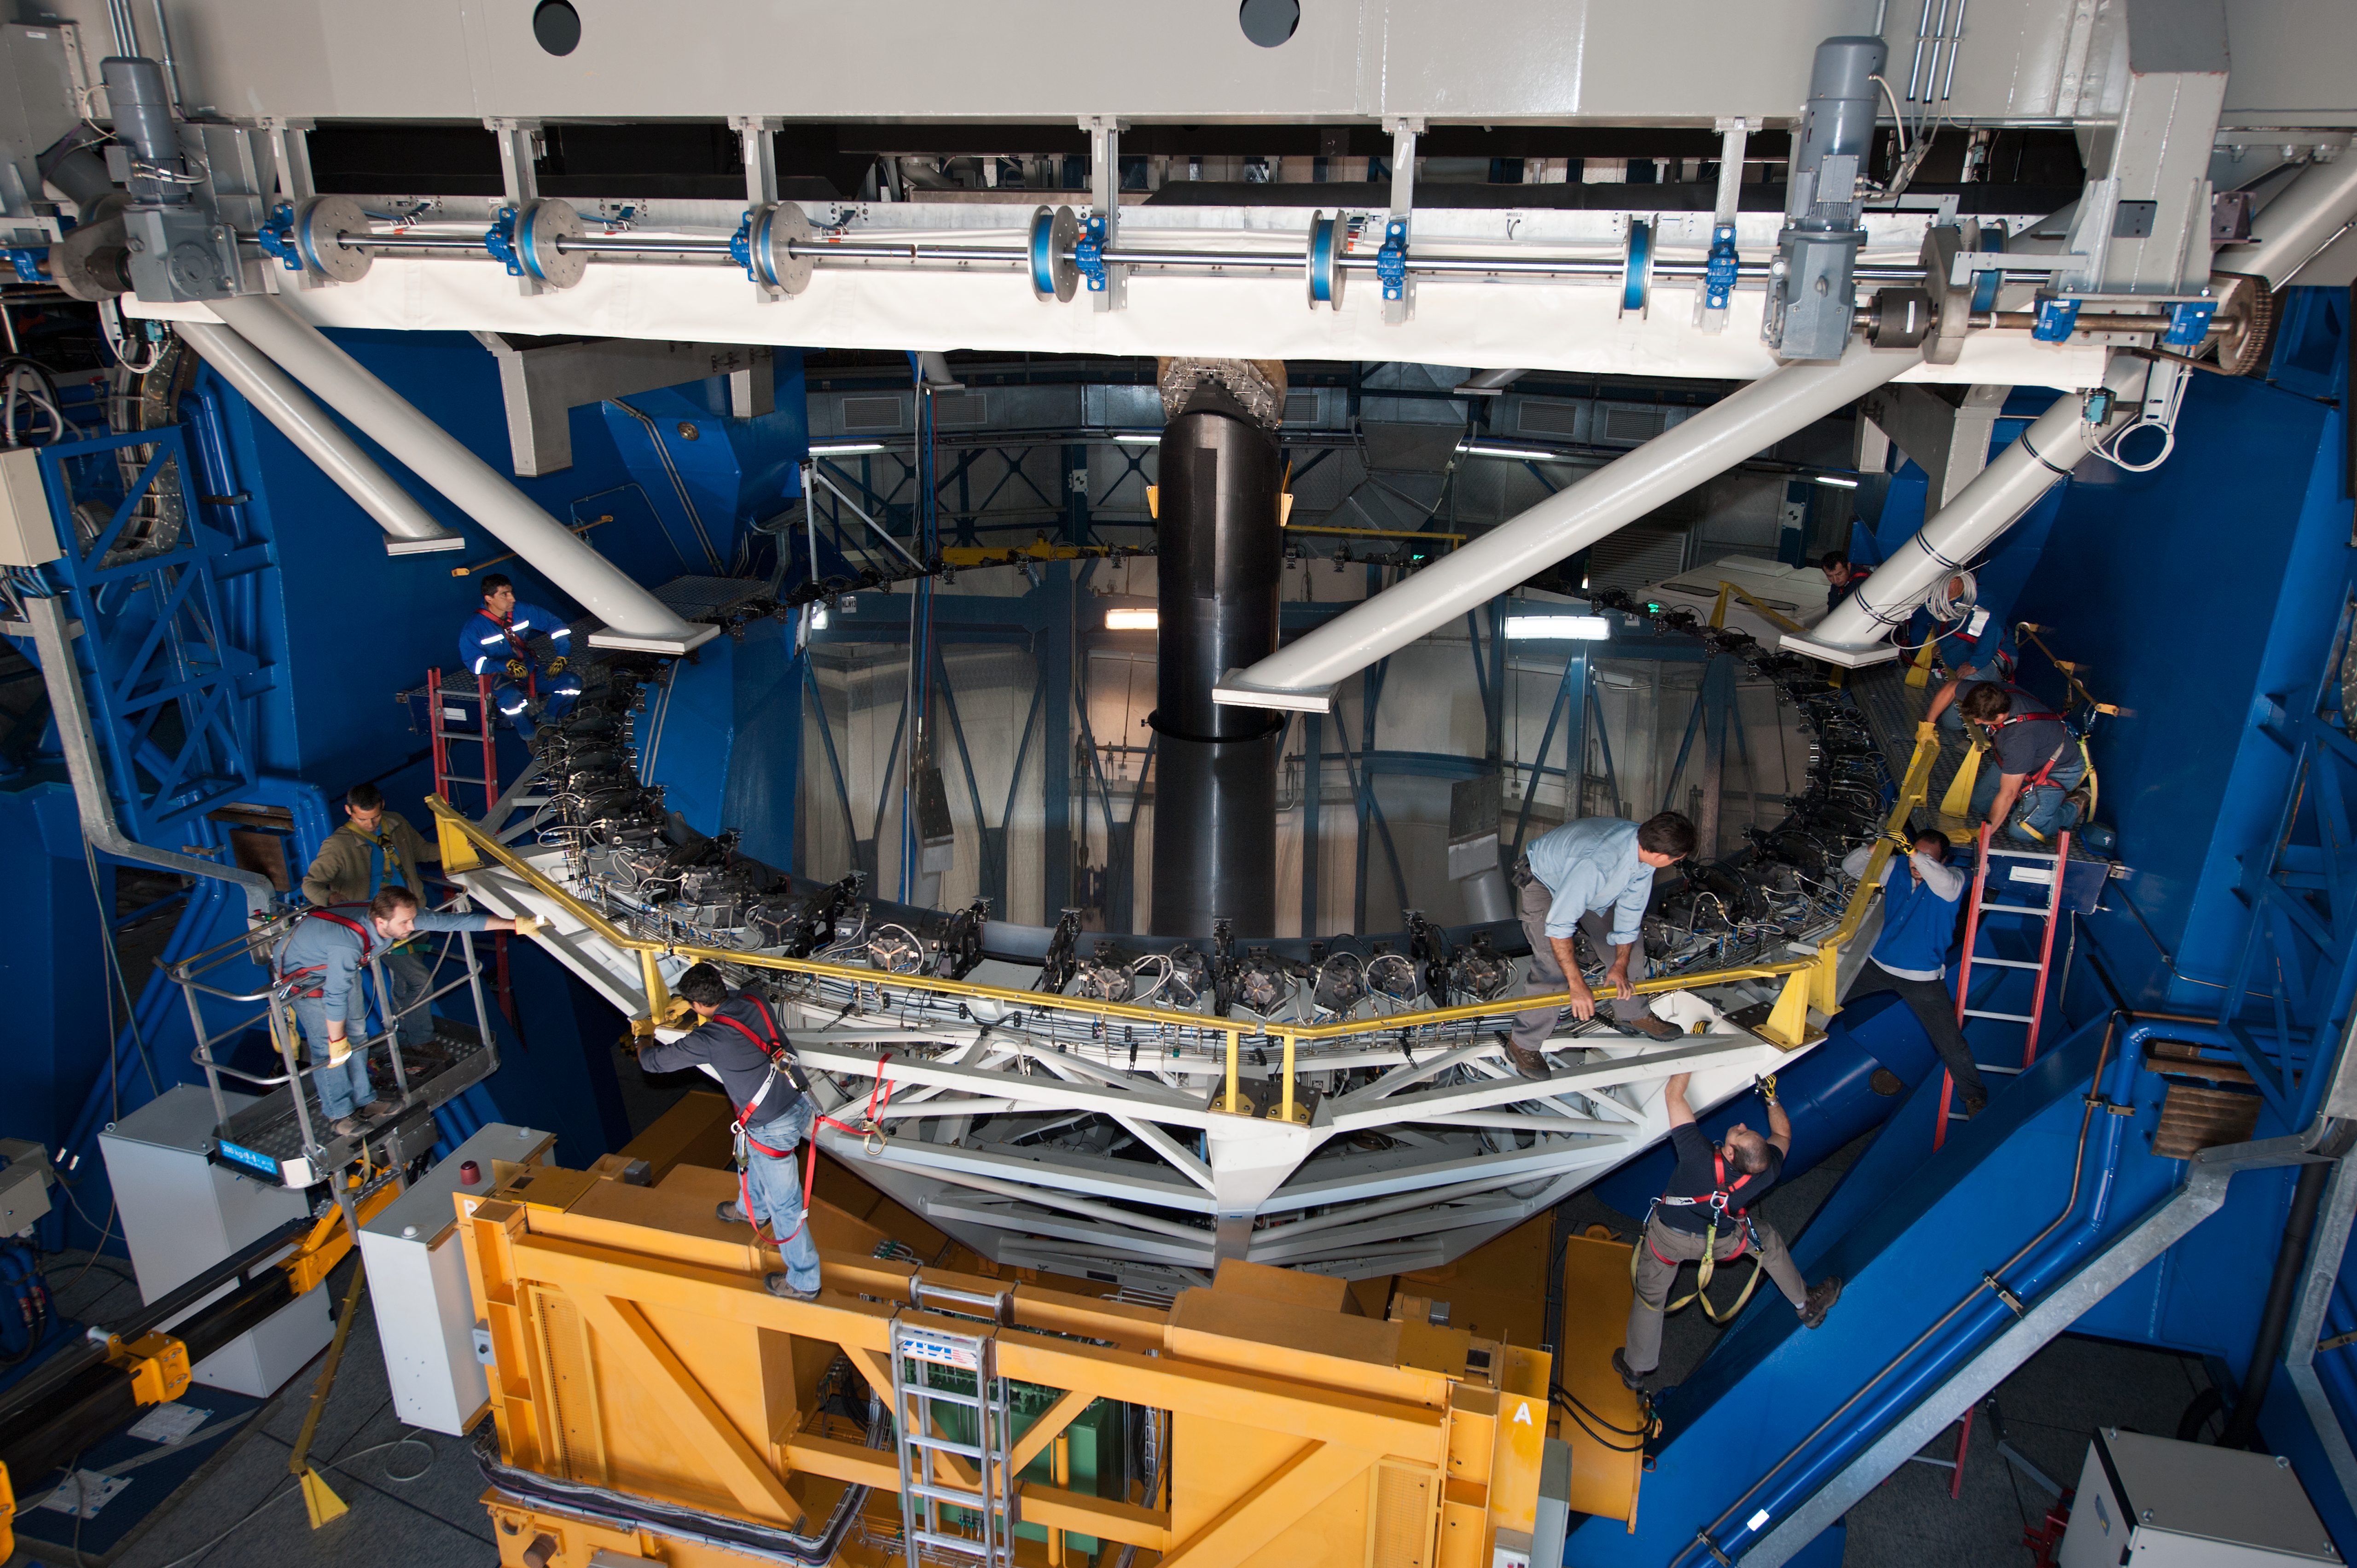

Preparing a mirror for a recoating

Removing the cell/primary mirror on UT4, for recoating.

Credit: ESO/Max Alexander